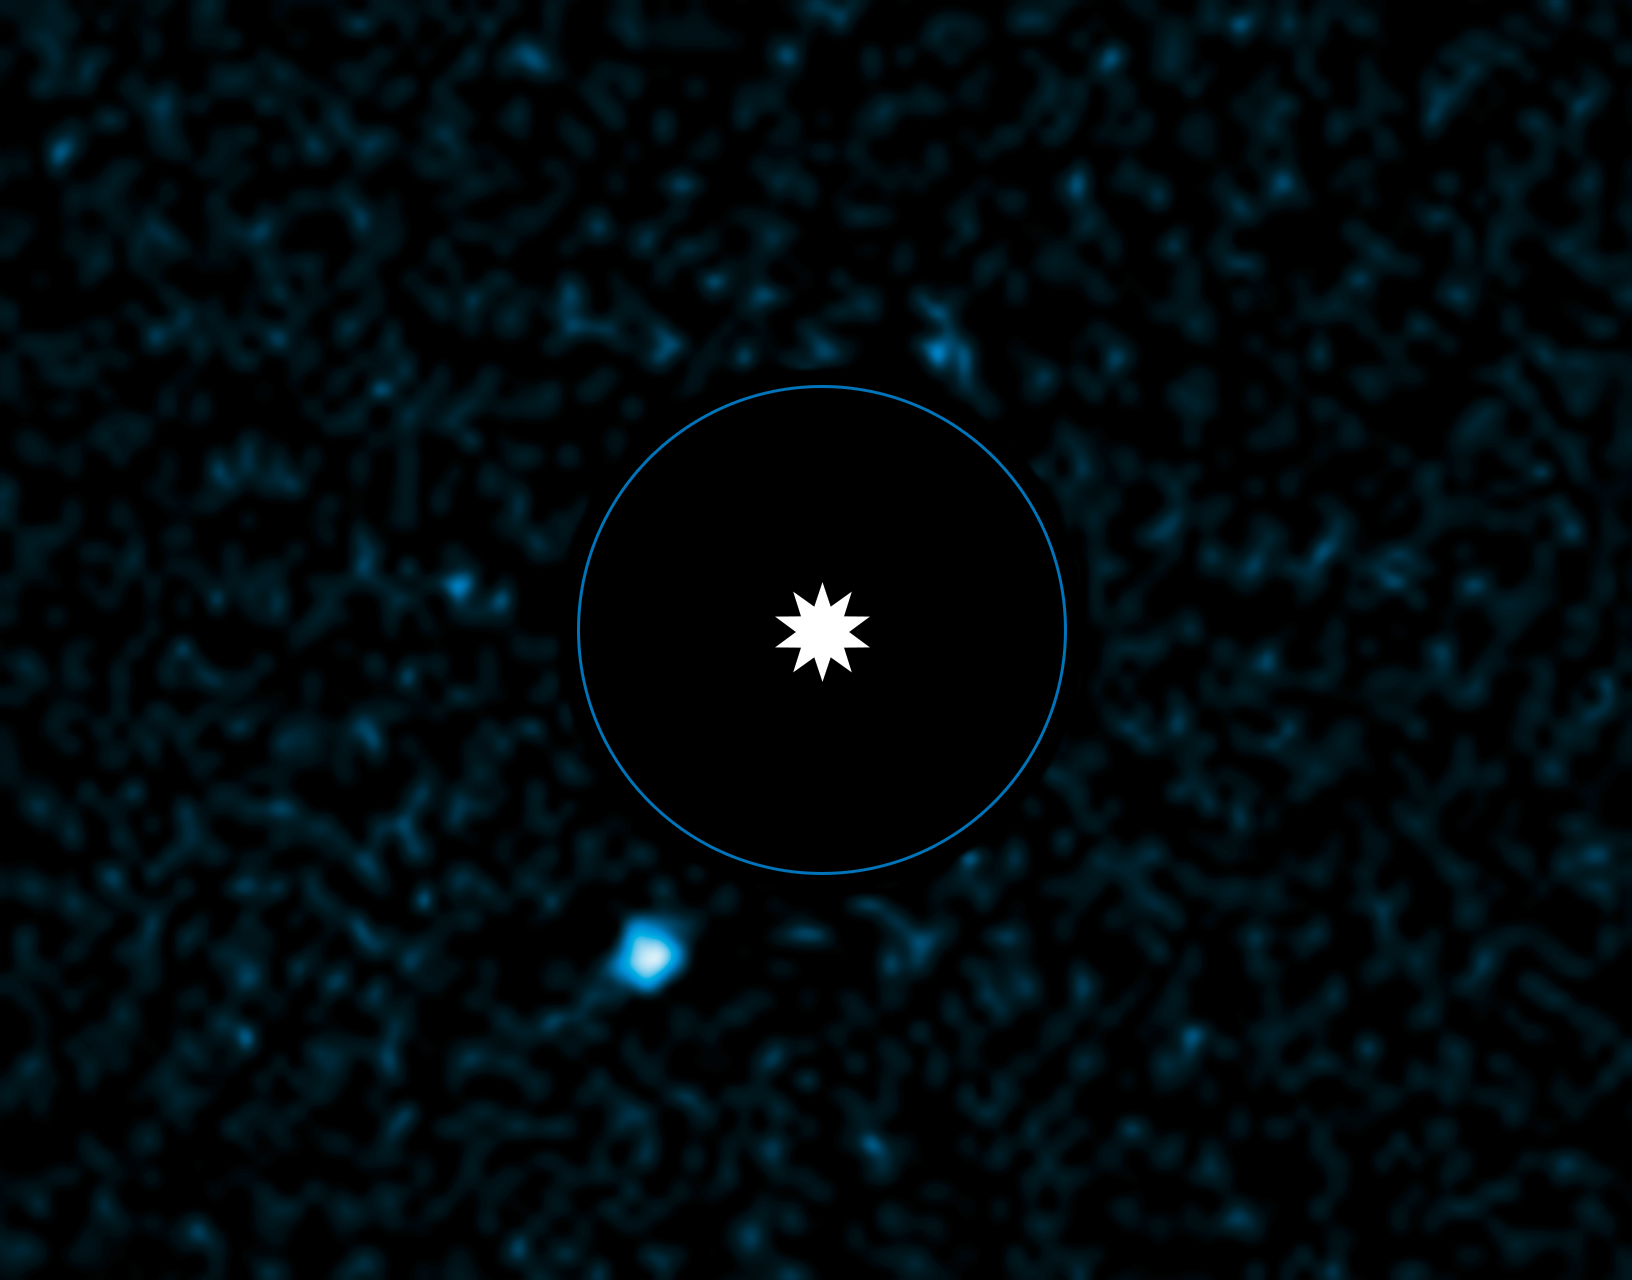

VLT image of exoplanet HD 95086 b

This image from ESO's Very Large Telescope (VLT) shows the newly discovered planet HD95086 b, next to its parent star. The observations were made using NACO, the adaptative optics instrument for the VLT in infrared light, and using a technique called differential imaging, which improves the contrast between the planet and its dazzling host star. The star itself has been removed from the picture during processing to enhance the view of the faint exoplanet and its position is marked. The exoplanet appears at the lower left.

The blue circle is the size of the orbit of Neptune in the Solar System.

The star HD 95086 has similar properties to Beta Pictoris and HR 8799 around which giant planets have previously been imaged at separations between 8 and 68 astronomical units. These stars are all young, more massive than the Sun, and surrounded by a debris disc.

Credit: ESO/J. Rameau